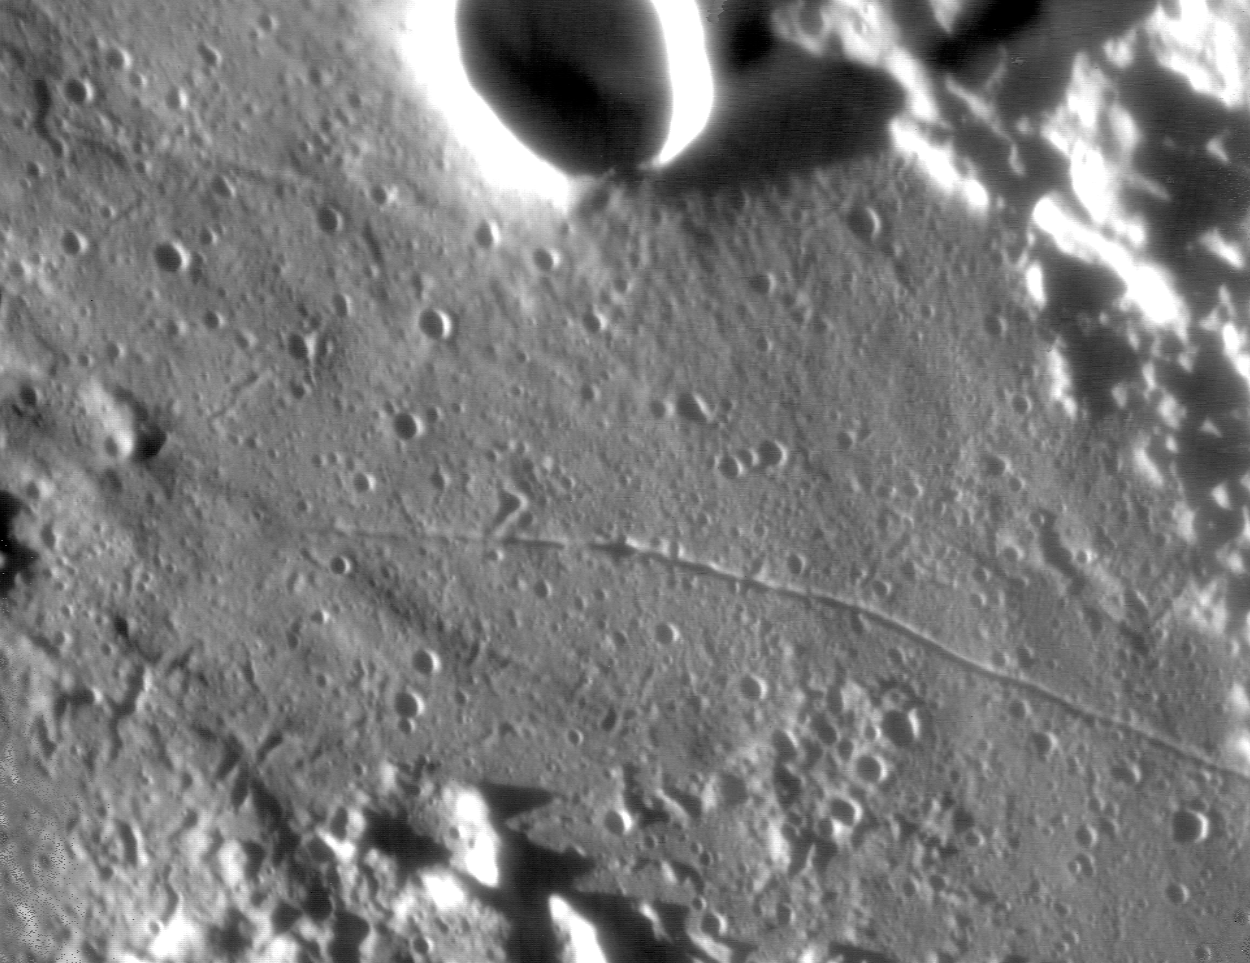

"Walking on the Moon" with the VLT

A small area of the lunar surface, on the rim of the 56-km crater Taruntius . This formation is located some 6° North of the lunar equator and near the intersection of Mare Tranquillitatis and Mare Foecunditatis in the Eastern hemisphere. It is late in the lunar "day" and the Sun is low above the western horizon. The long shadows greatly enhance the visibility of shallow surface formations. The largest crater in the field (at the top) is named Cameron and measures about 10 km across [1]. This photo (in near-infrared light at wavelength 2.3 µm) was obtained in the morning of April 30, 2002, with the NAOS-CONICA (NACO) adaptive optics (AO) camera mounted on the ESO VLT 8.2-m YEPUN telescope at the Paranal Observatory. The on-line AO image corrections were achieved by guiding on an illuminated lunar peak, just outside the field shown. This image is "raw", i.e. it has only been subjected to "background subtraction" and cosmetic removal of a few "bad" pixels. Some of the slopes in direct sunlight are overexposed. With angular resolution of about 0.07 arcsec - corresponding to 130 metres at the distance of the Moon - it is undoubtedly one of the sharpest images of the lunar surface ever obtained with a ground-based telescope . In this reproduction, the North direction is about 10° to the left of the top, with West to the left. The size of the field is about 25 x 25 arcsec 2 ; when taking into account the viewing angle, this corresponds to approximately 60 x 45 km 2. The pixel size is that recorded by NACO, 0.027 arcsec, or approx. 50 metres on the Moon.

Credit: ESO